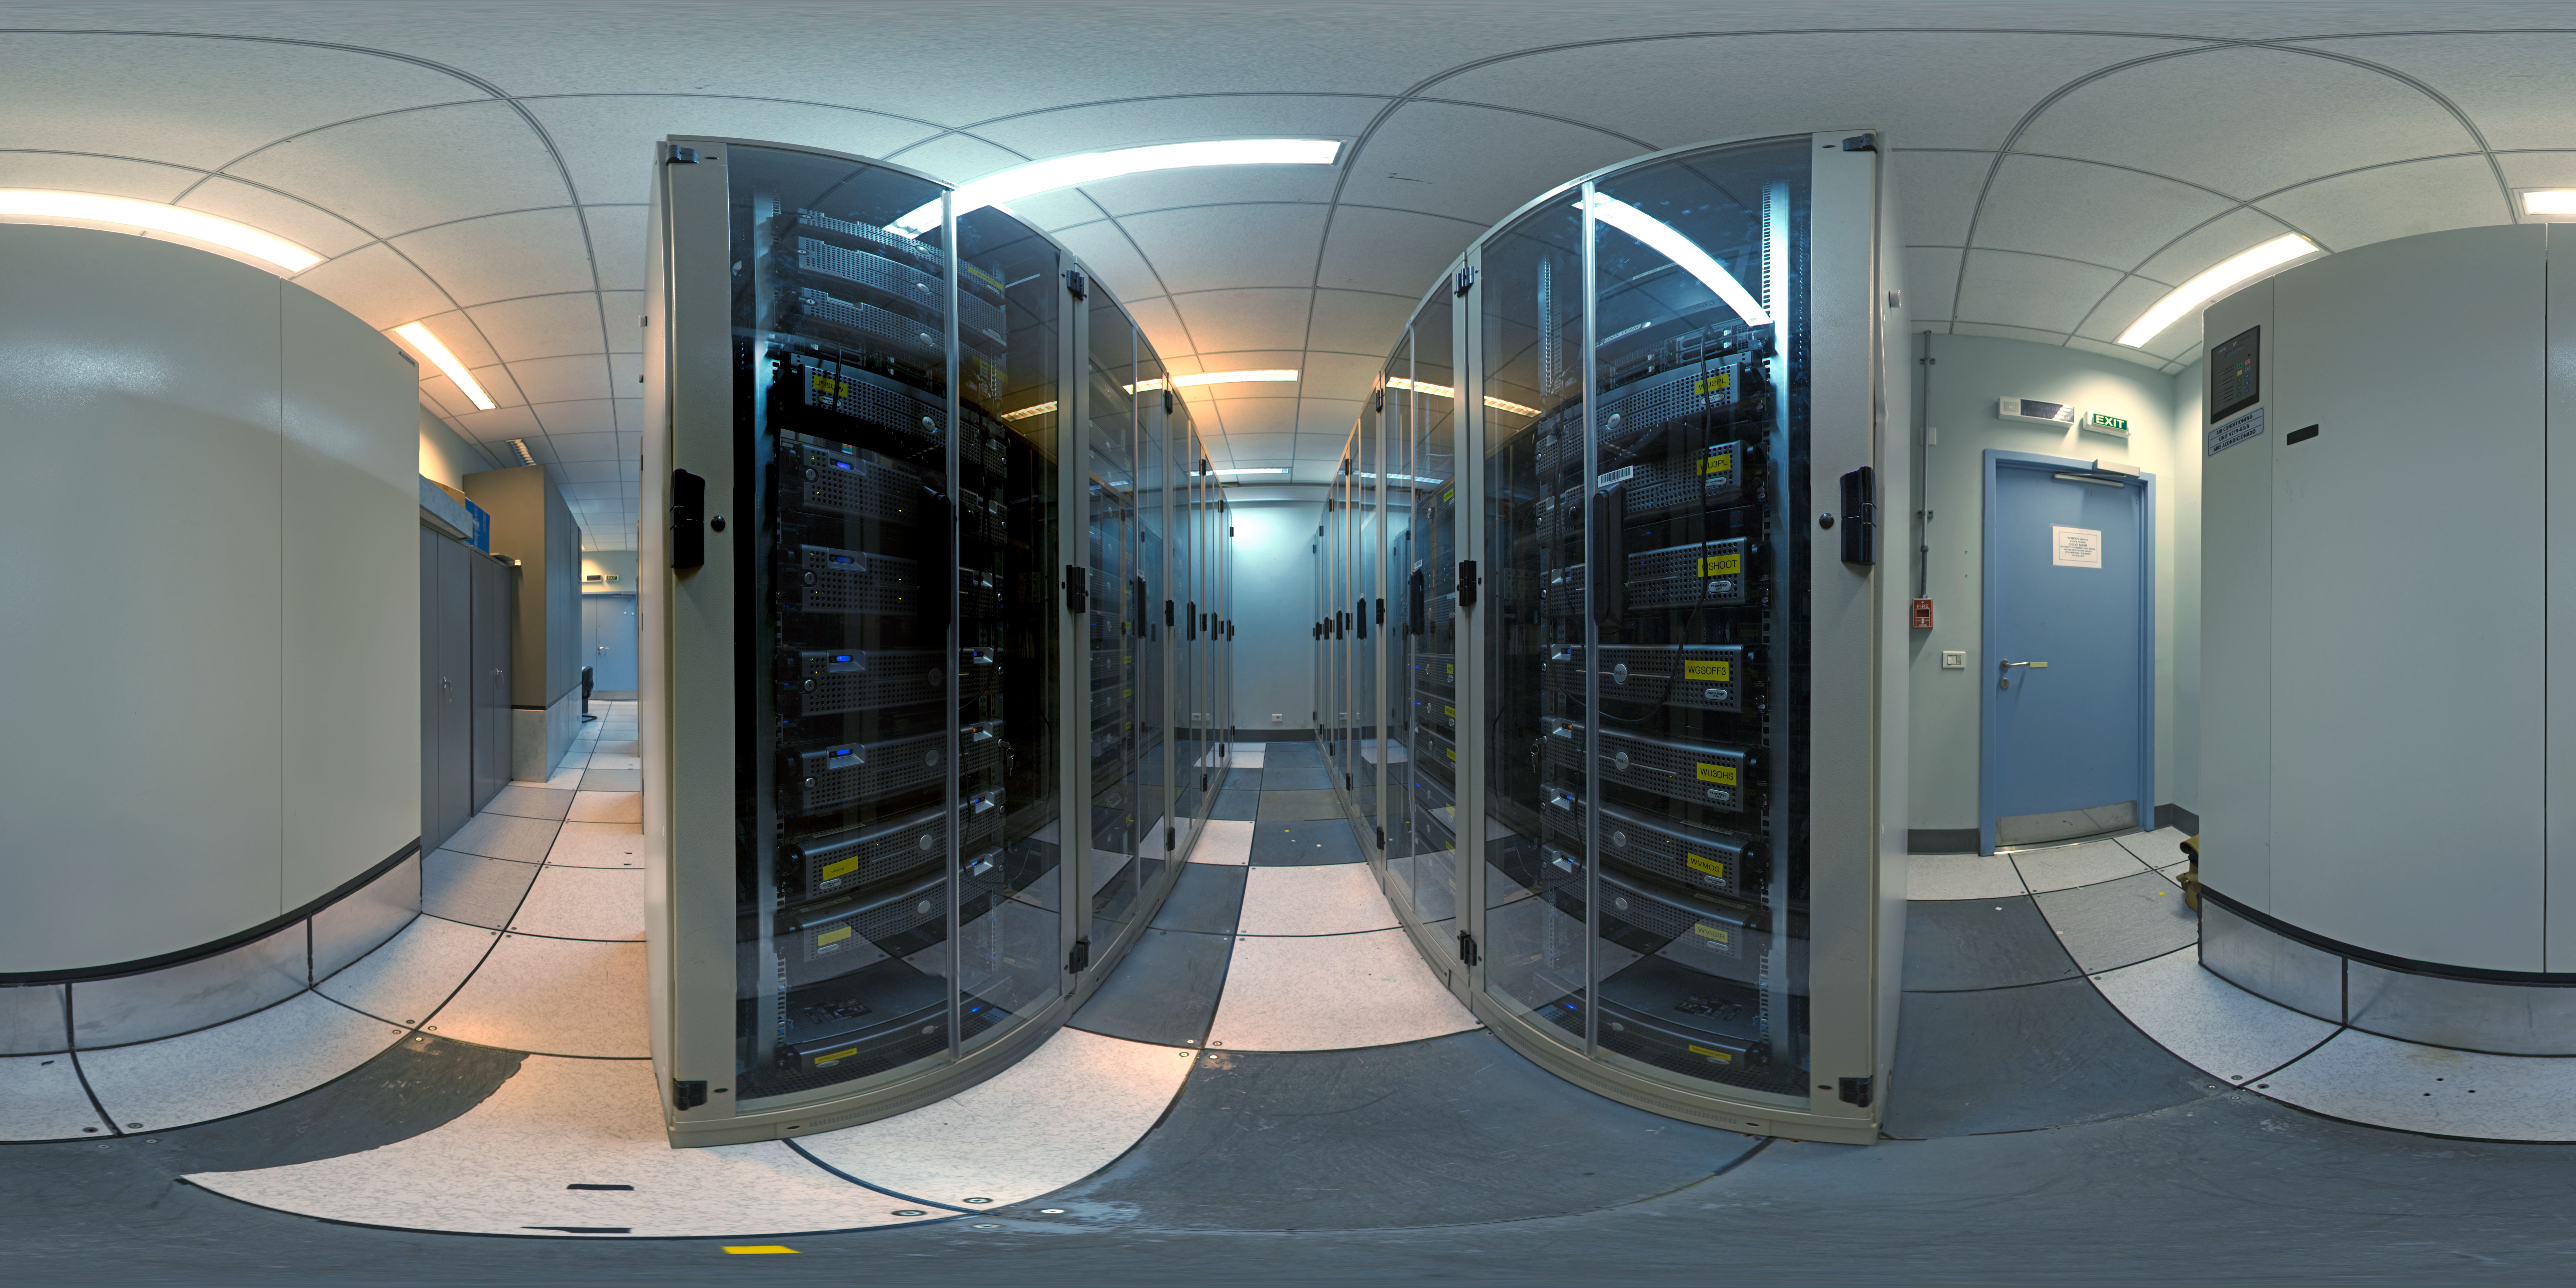

Panorama of the computer room

A 360 degree panorama of the computer room at Paranal control building.

Credit: ESO